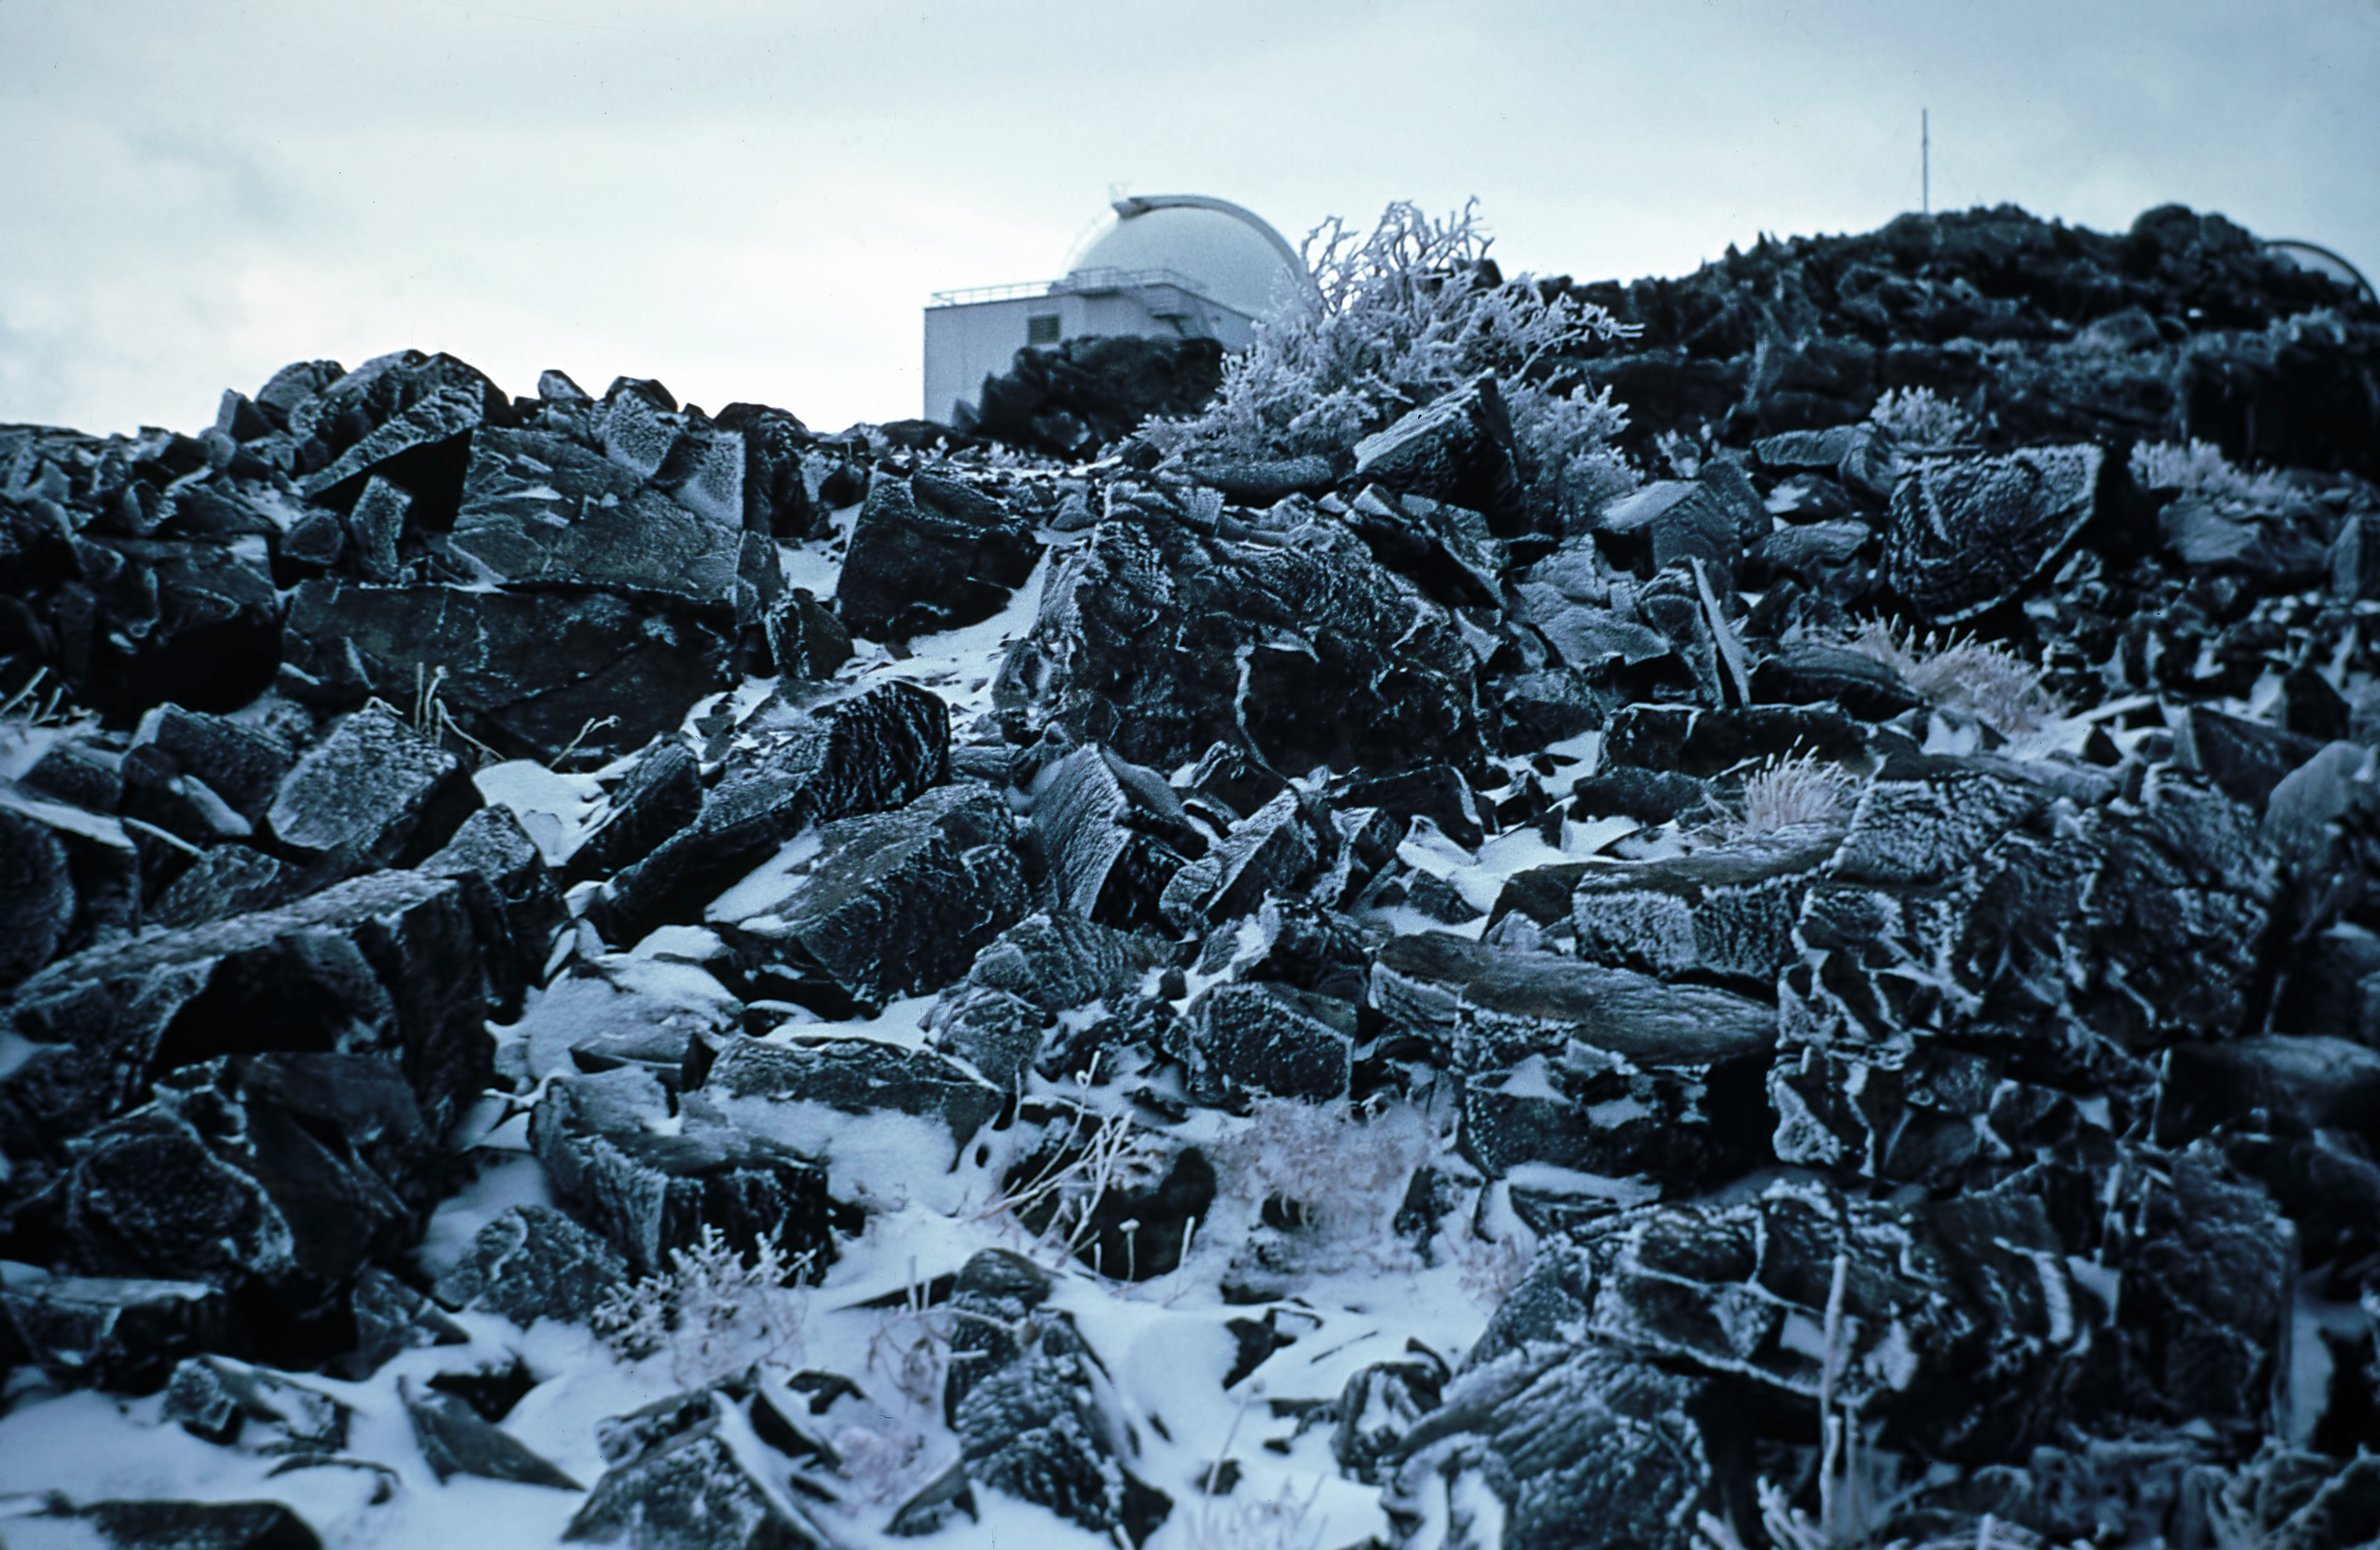

Snow at La Silla

"Even in those times, weather was not always perfect!", Eric Maurice, October 1969.

Credit: ESO